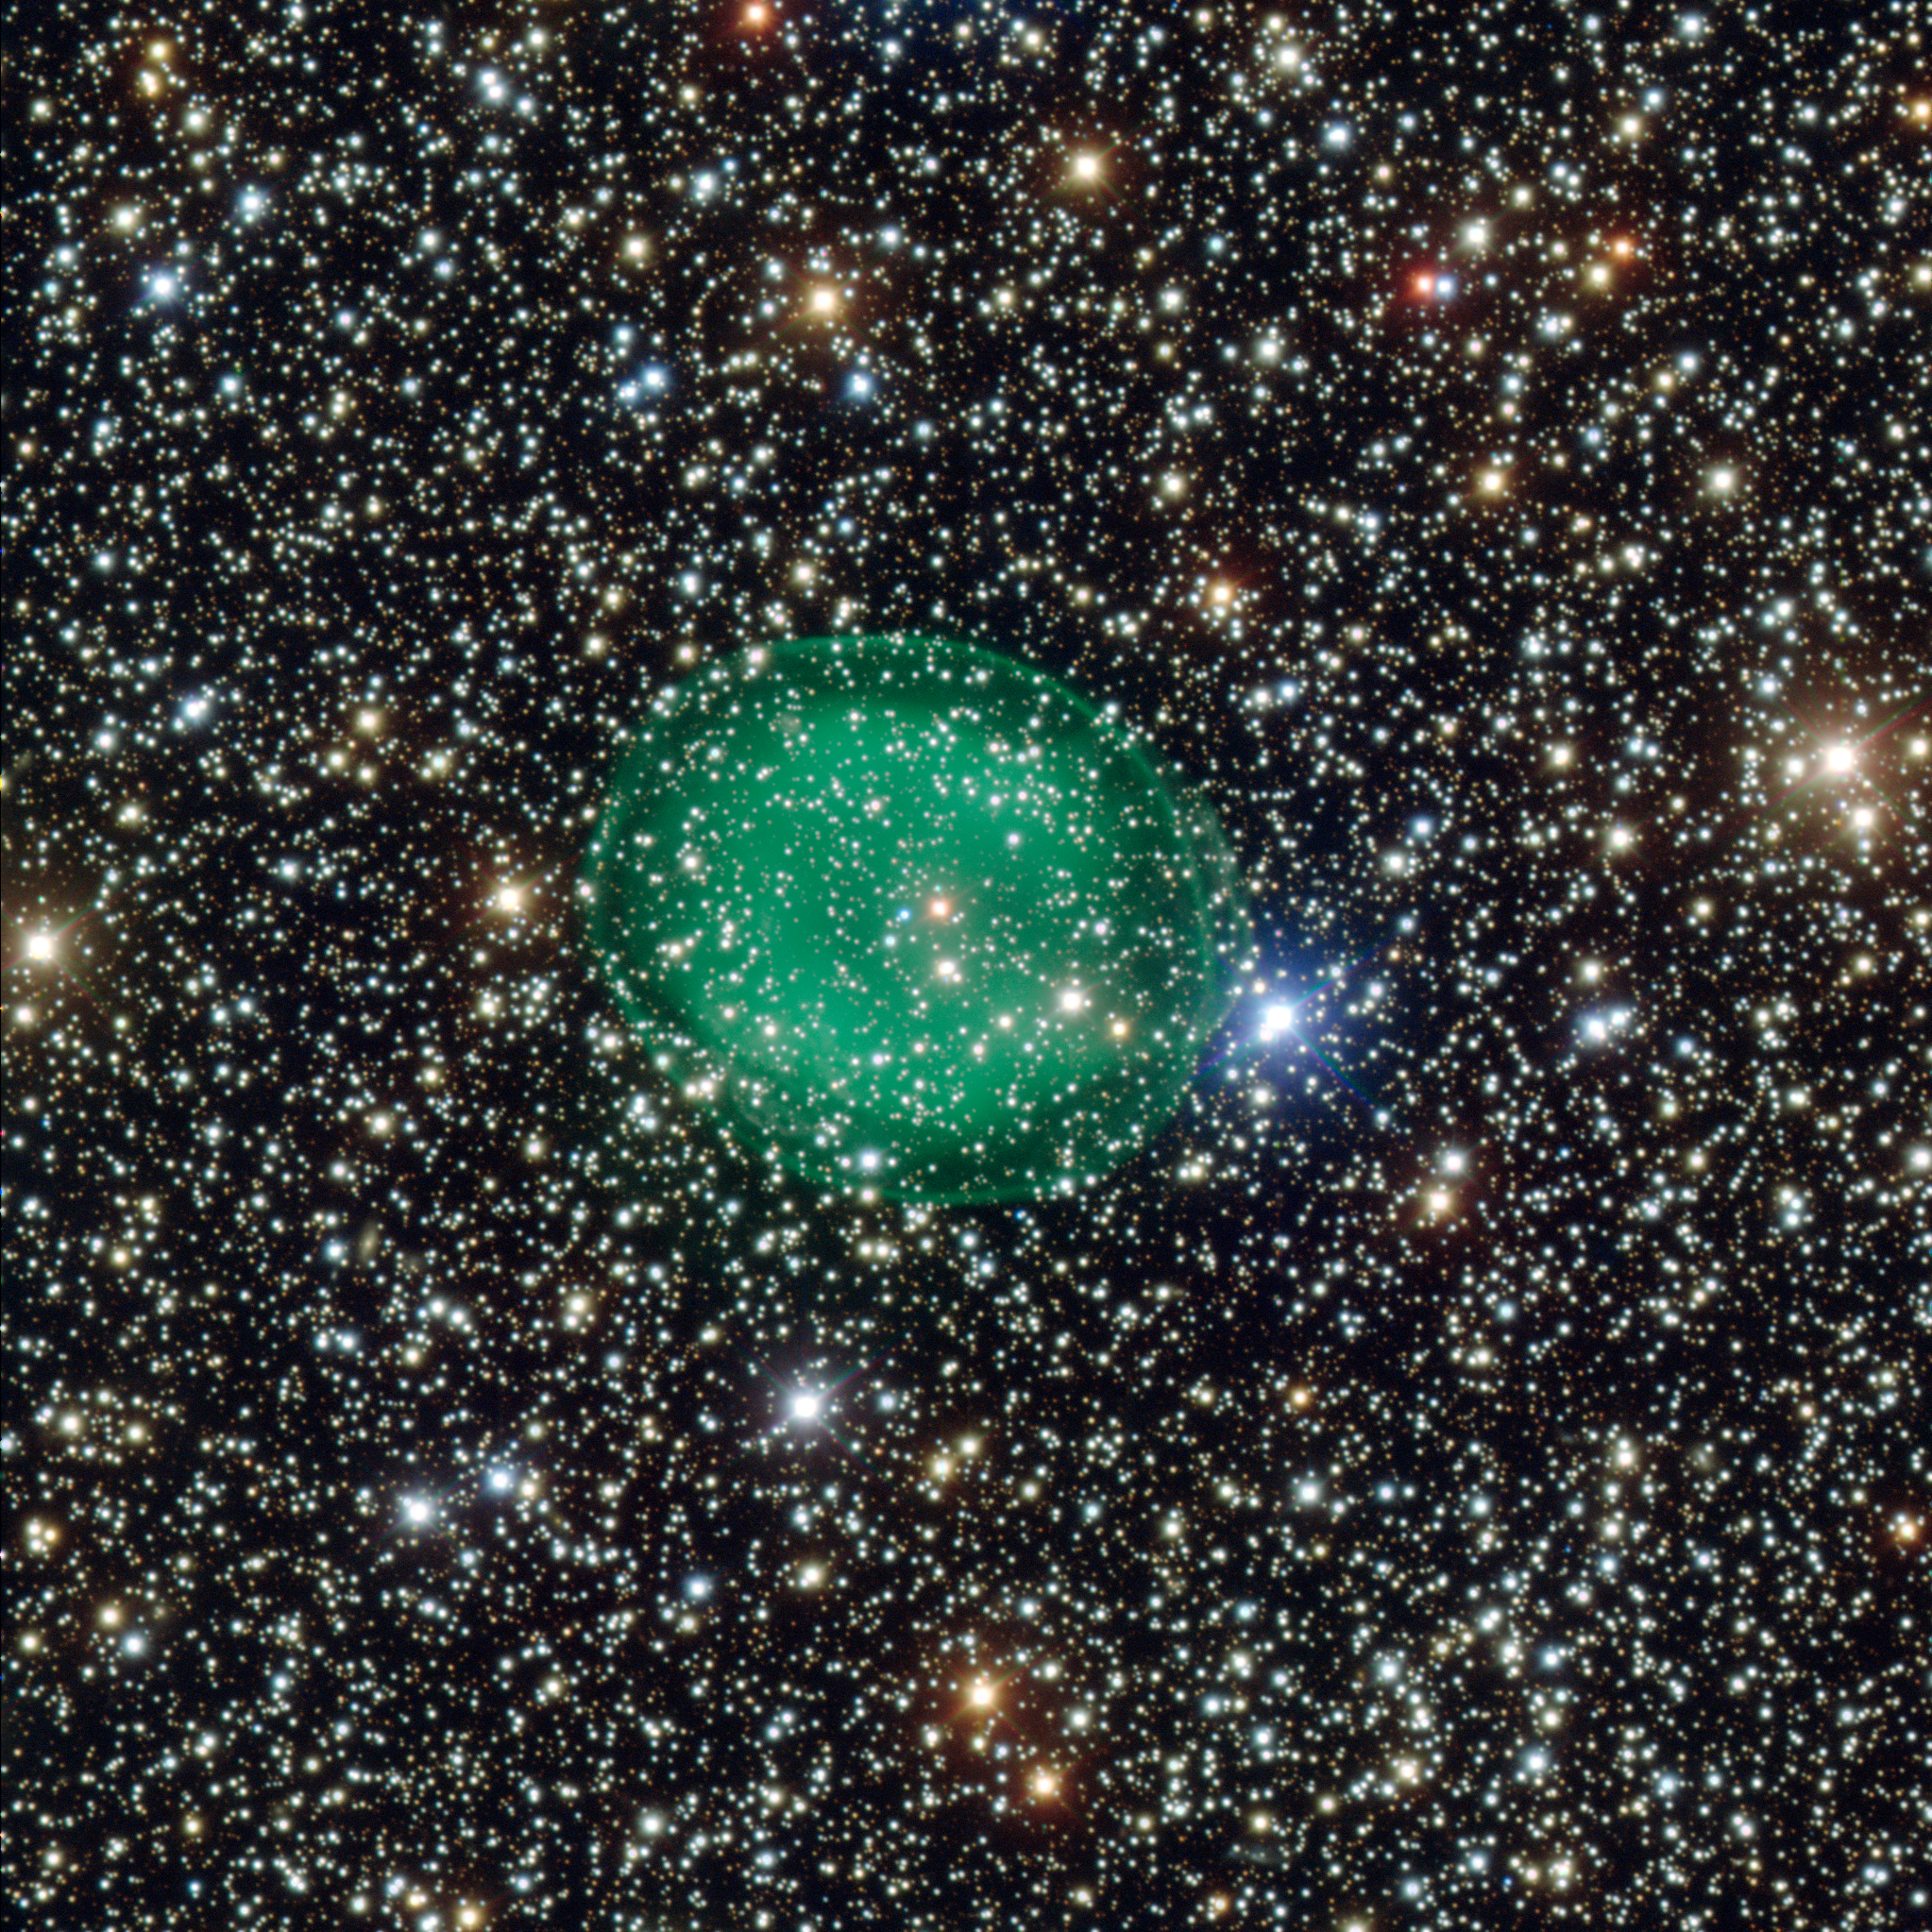

ESO's VLT images the planetary nebula IC 1295

This intriguing picture from ESO’s Very Large Telescope shows the glowing green planetary nebula IC 1295 surrounding a dim and dying star. It is located about 3300 light-years away in the constellation of Scutum (The Shield). This is the most detailed picture of this object ever taken.

Credit: ESO